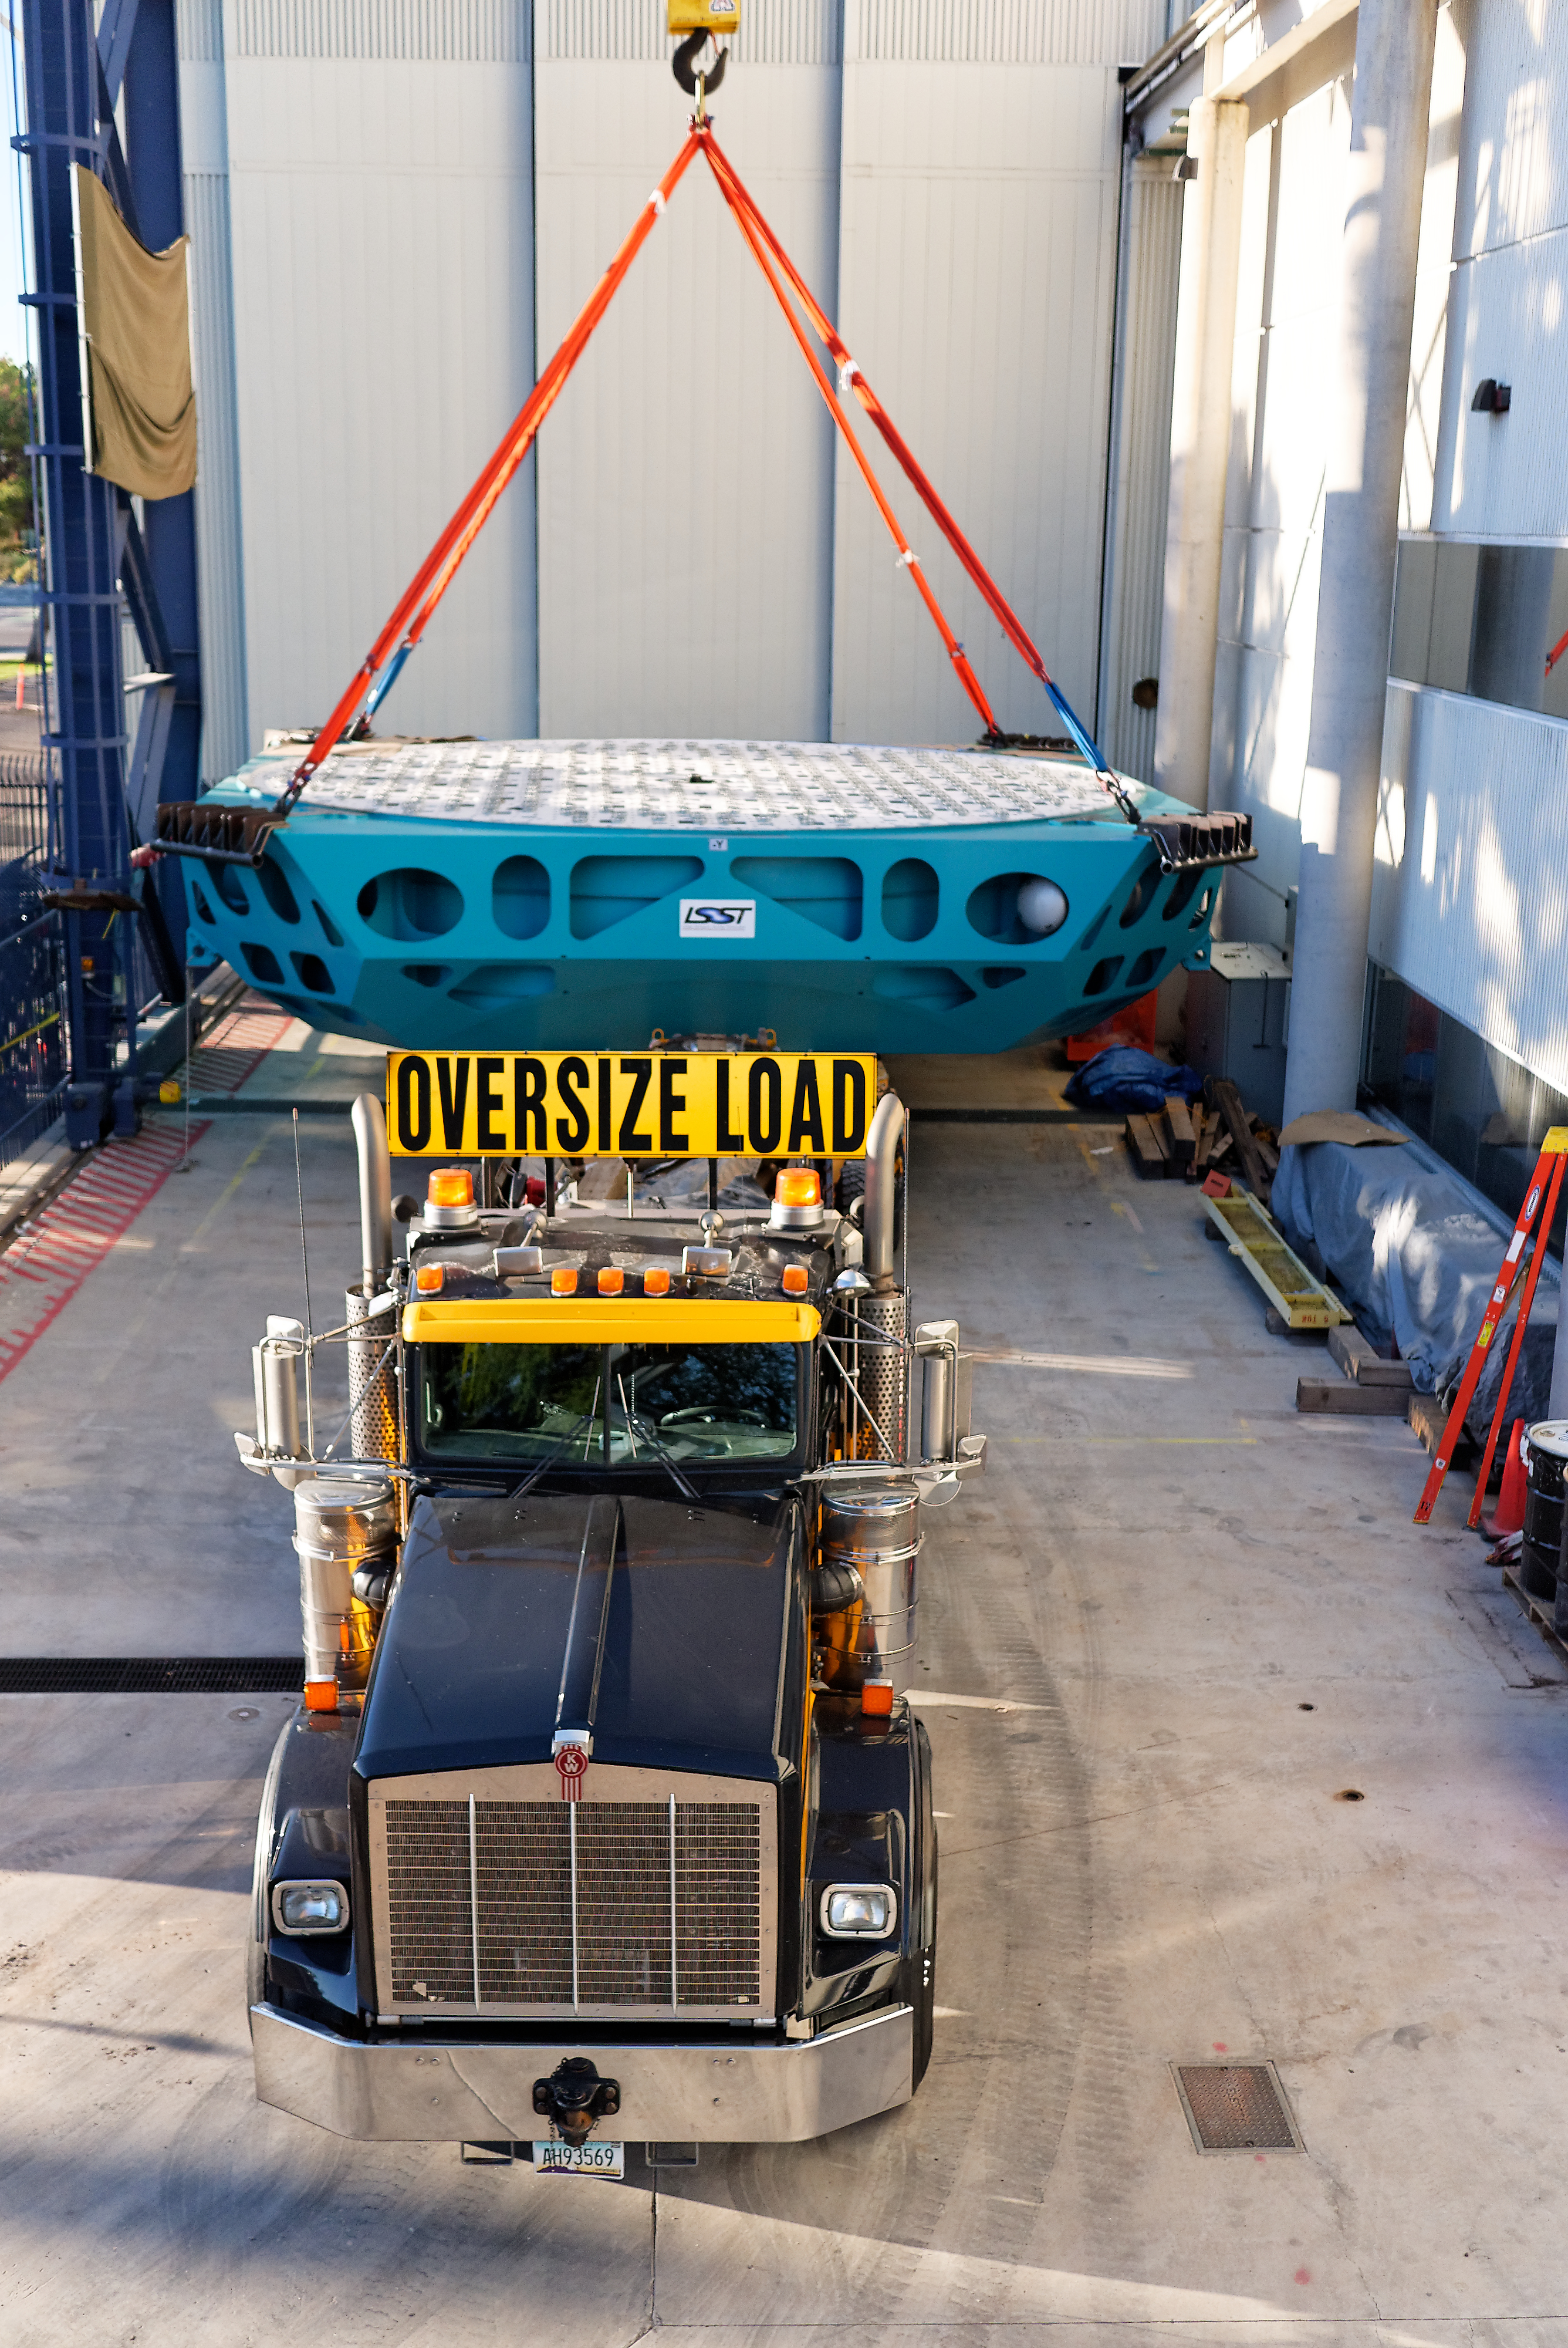

M1M3 Cell Move CAID to Mirror Lab

Early in the morning on October 10, 2018, the Primary/Tertiary Mirror (M1M3) Cell (the steel structure that supports the mirror) was moved from CAID Industries, where it was manufactured, to the Richard F. Caris Mirror Lab on the University of Arizona campus. At the Mirror Lab it will be integrated with the M1M3 mirror, which is scheduled to be removed from storage and delivered to the Mirror Lab next week. Here, the Cell is lifted from the truck and moved into the Mirror Lab by crane.

Credit: Rubin Observatory/NSF/AURA